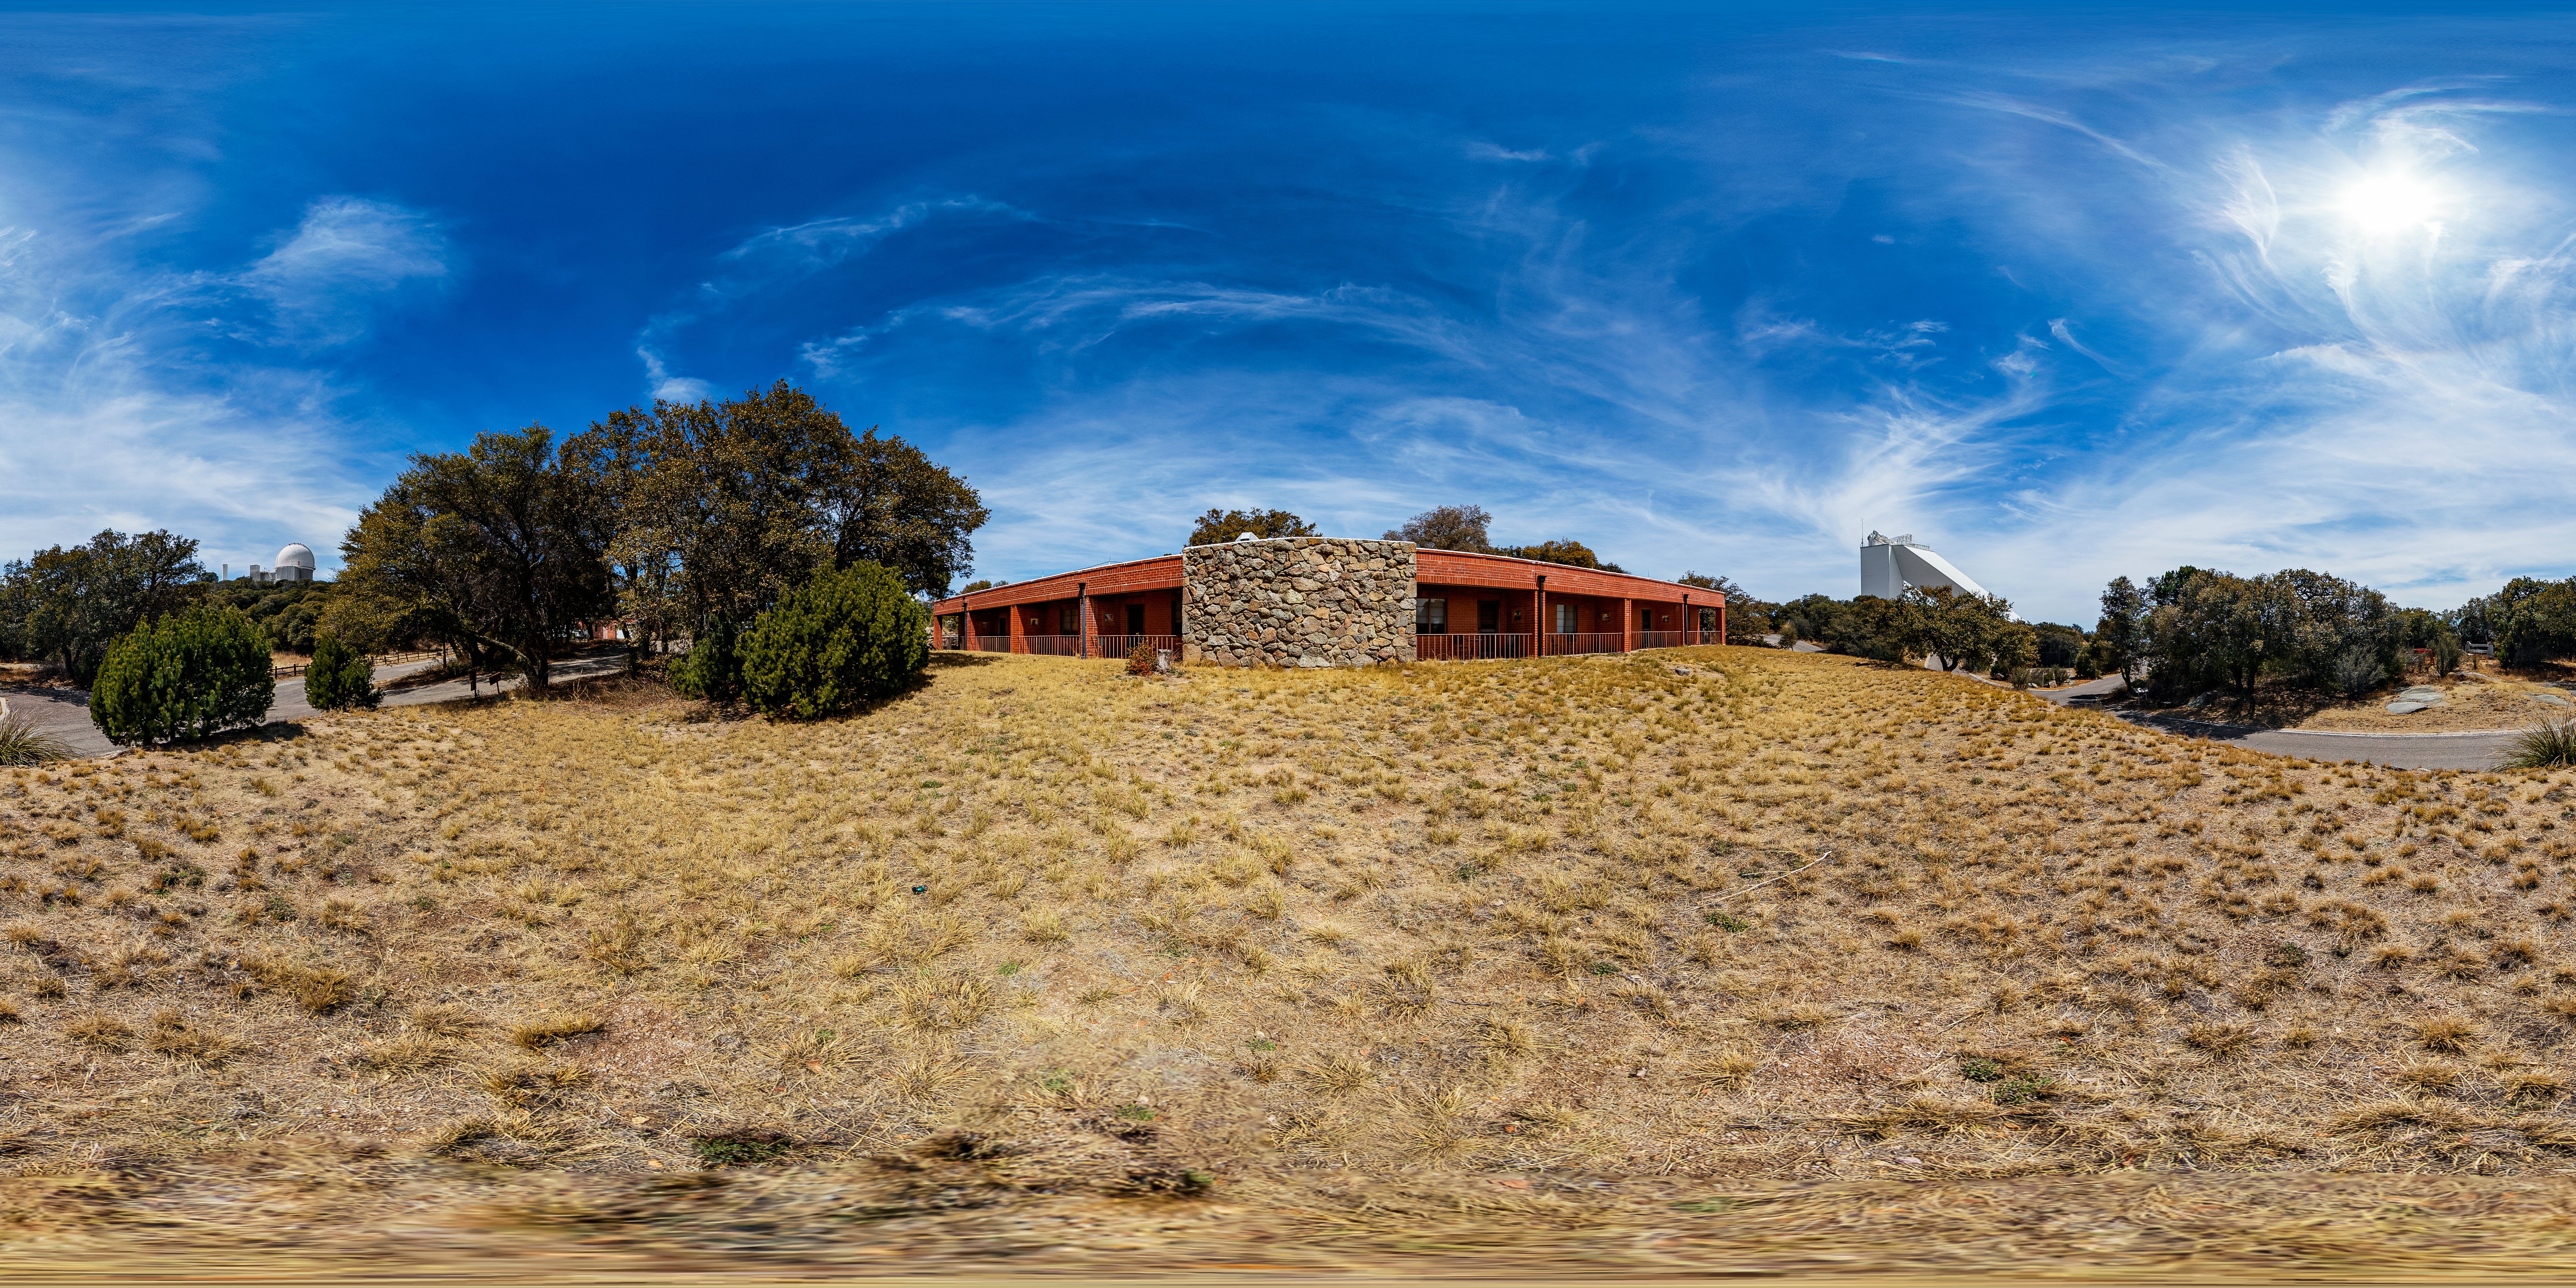

KPNO Dormitory 2 360 Panorama

A 360 panorama of dormitory 2 at Kitt Peak National Observatory (KPNO), a Program of NSF NOIRLab, with the McMath-Pierce Solar Telescope and Nicholas U. Mayall 4-meter Telescope visible in the background.

Credit: KPNO/NOIRLab/NSF/AURA/T. Matsopoulos